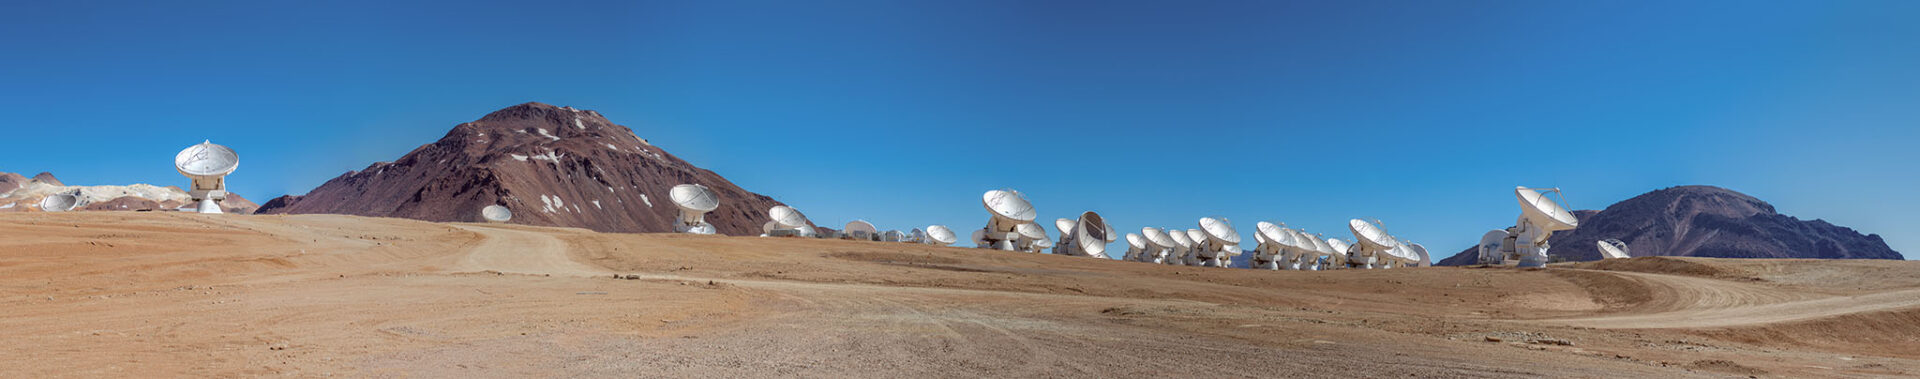

ALMA radio telescopes

At 5000 meters above sea level, the Chajnantor Plateau is the home of the ALMA radio telescopes.

Credit: Sergio Otárola - ALMA (ESO/NAOJ/NRAO)